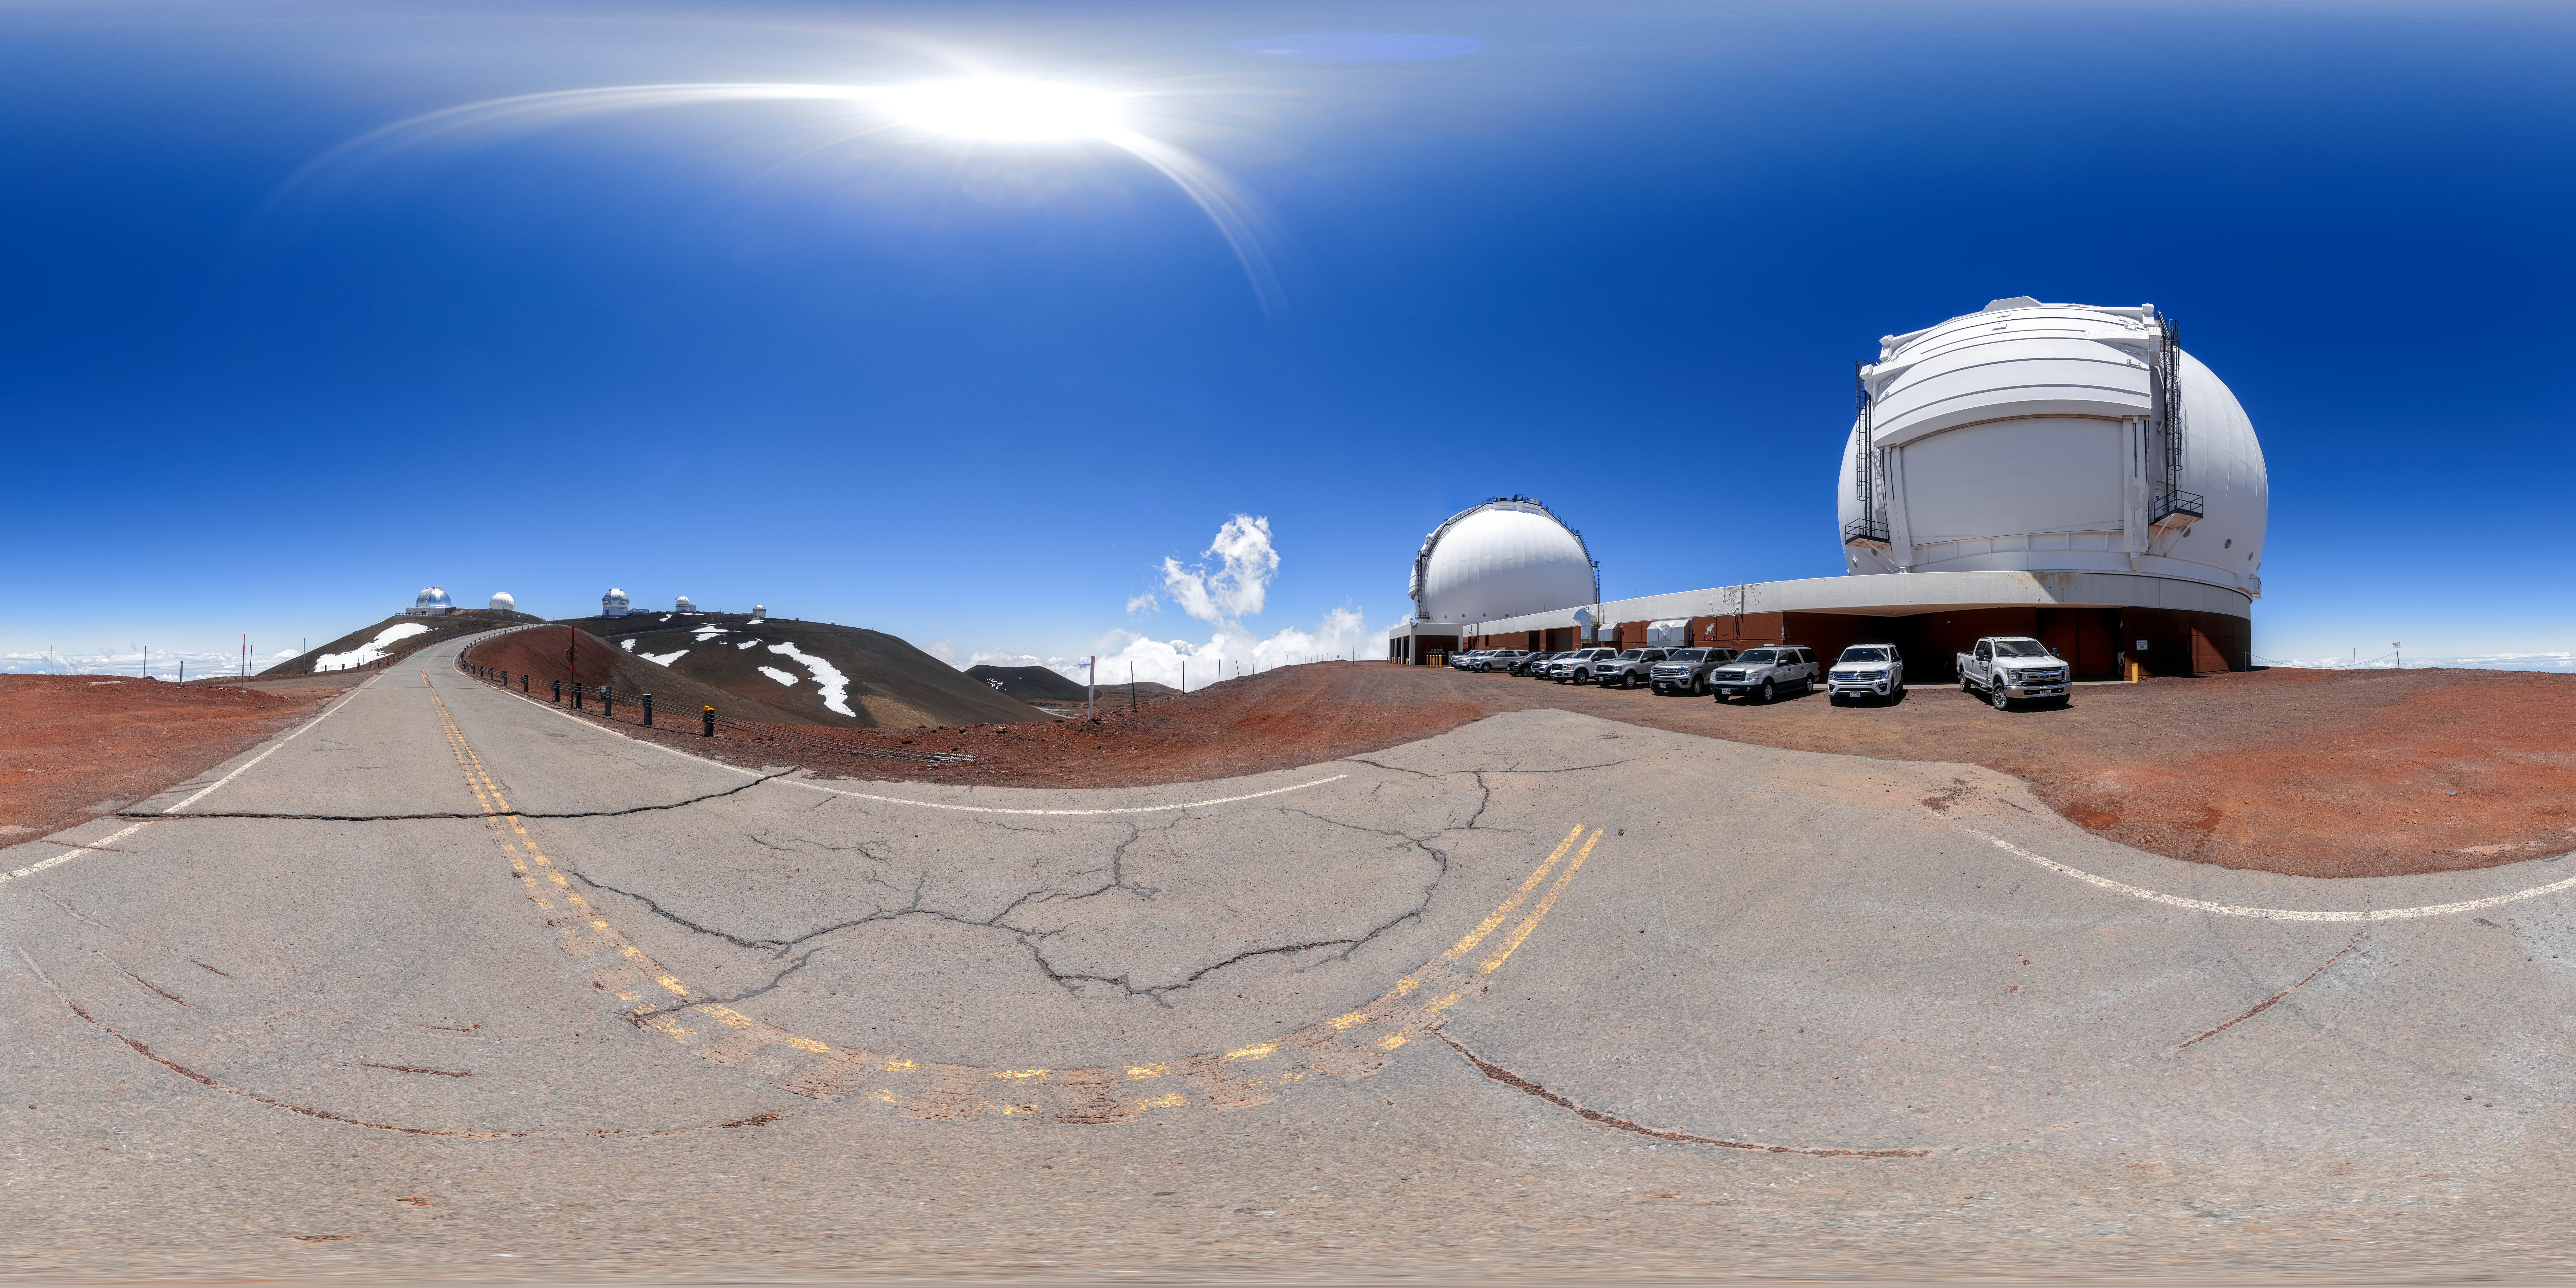

Maunakea Panorama

A 360 panorama of the facilities and telescopes near the summit of Maunakea in Hawaiʻi, including Gemini North, the northern member of the International Gemini Observatory, a Program of NSF NOIRLab.

A fulldome version of this image can be viewed here.

Credit: International Gemini Observatory/NOIRLab/NSF/AURA/P. Horálek